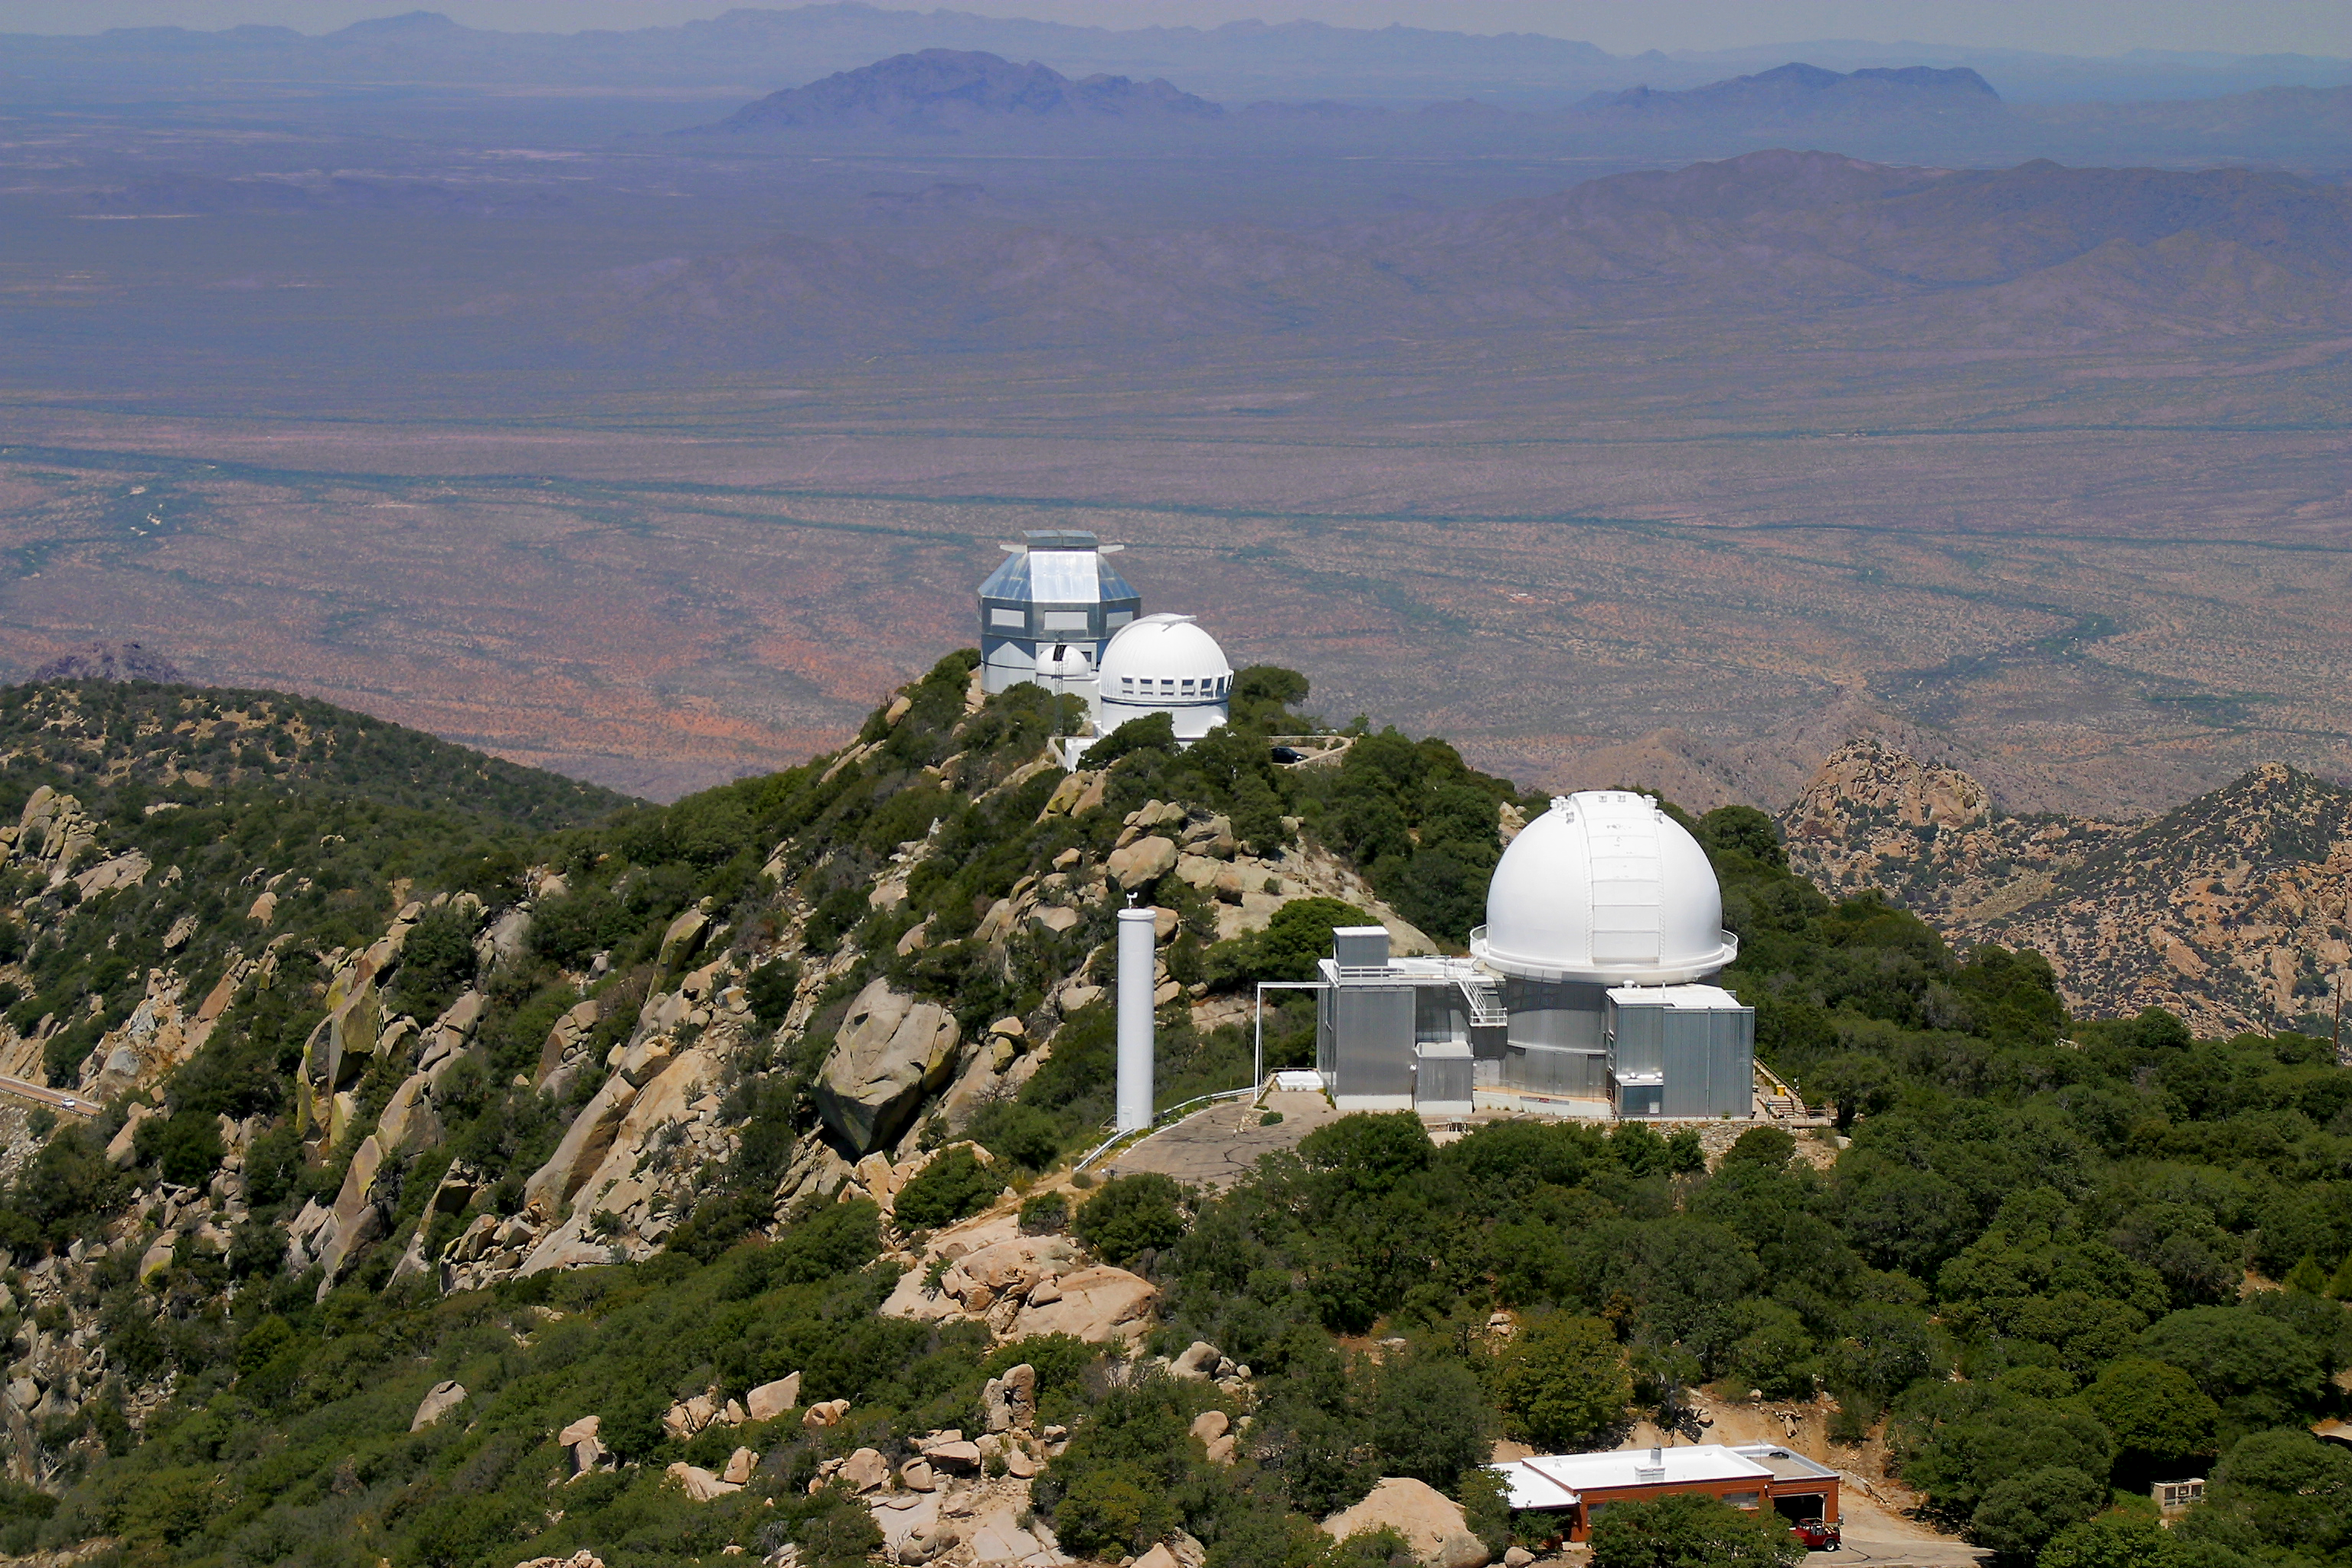

Aerial photography of Kitt Peak National Observatory, 13 June 2003

KPNO 2.1-meter telescope (with Coude feed tower on the left). Behind, the WIYN 0.9-meter and 3.5-meter telescopes.

Credit: NOIRLab/NSF/AURA